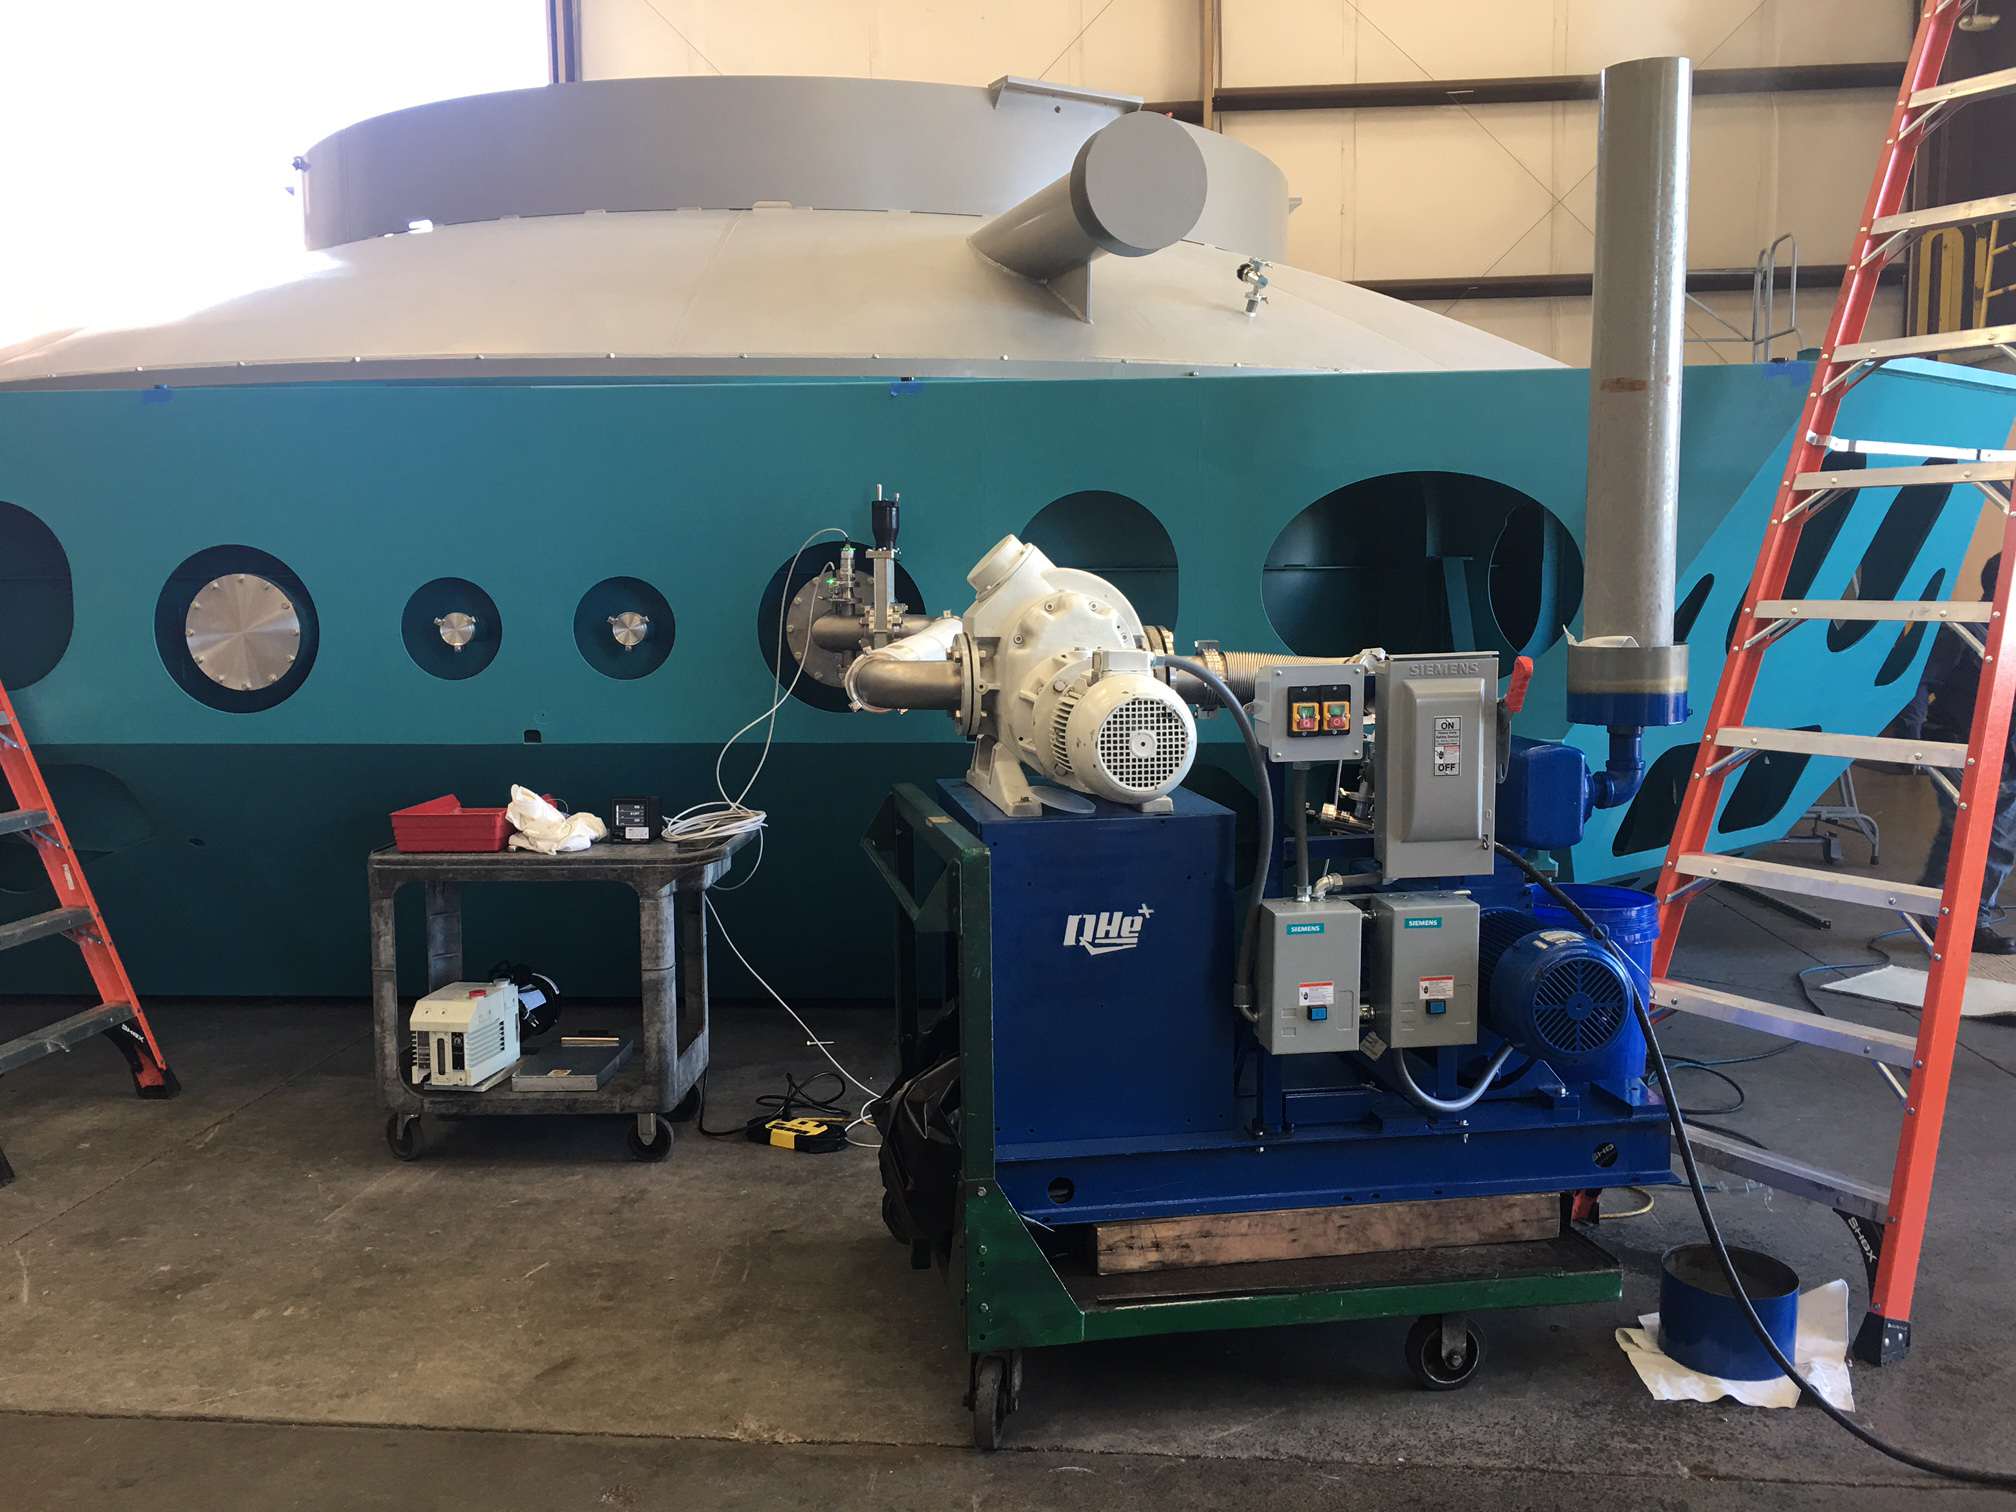

M1M3 Cell vacuum leak testing

The Primary/Tertiary Mirror (M1M3) cell underwent vacuum testing at subcontractor CAID last week, to identify and eliminate any leaks in the cell. Testing concluded successfully on Oct 18. Installation of static supports is scheduled to get underway next week.

Credit: Rubin Observatory/NSF/AURA